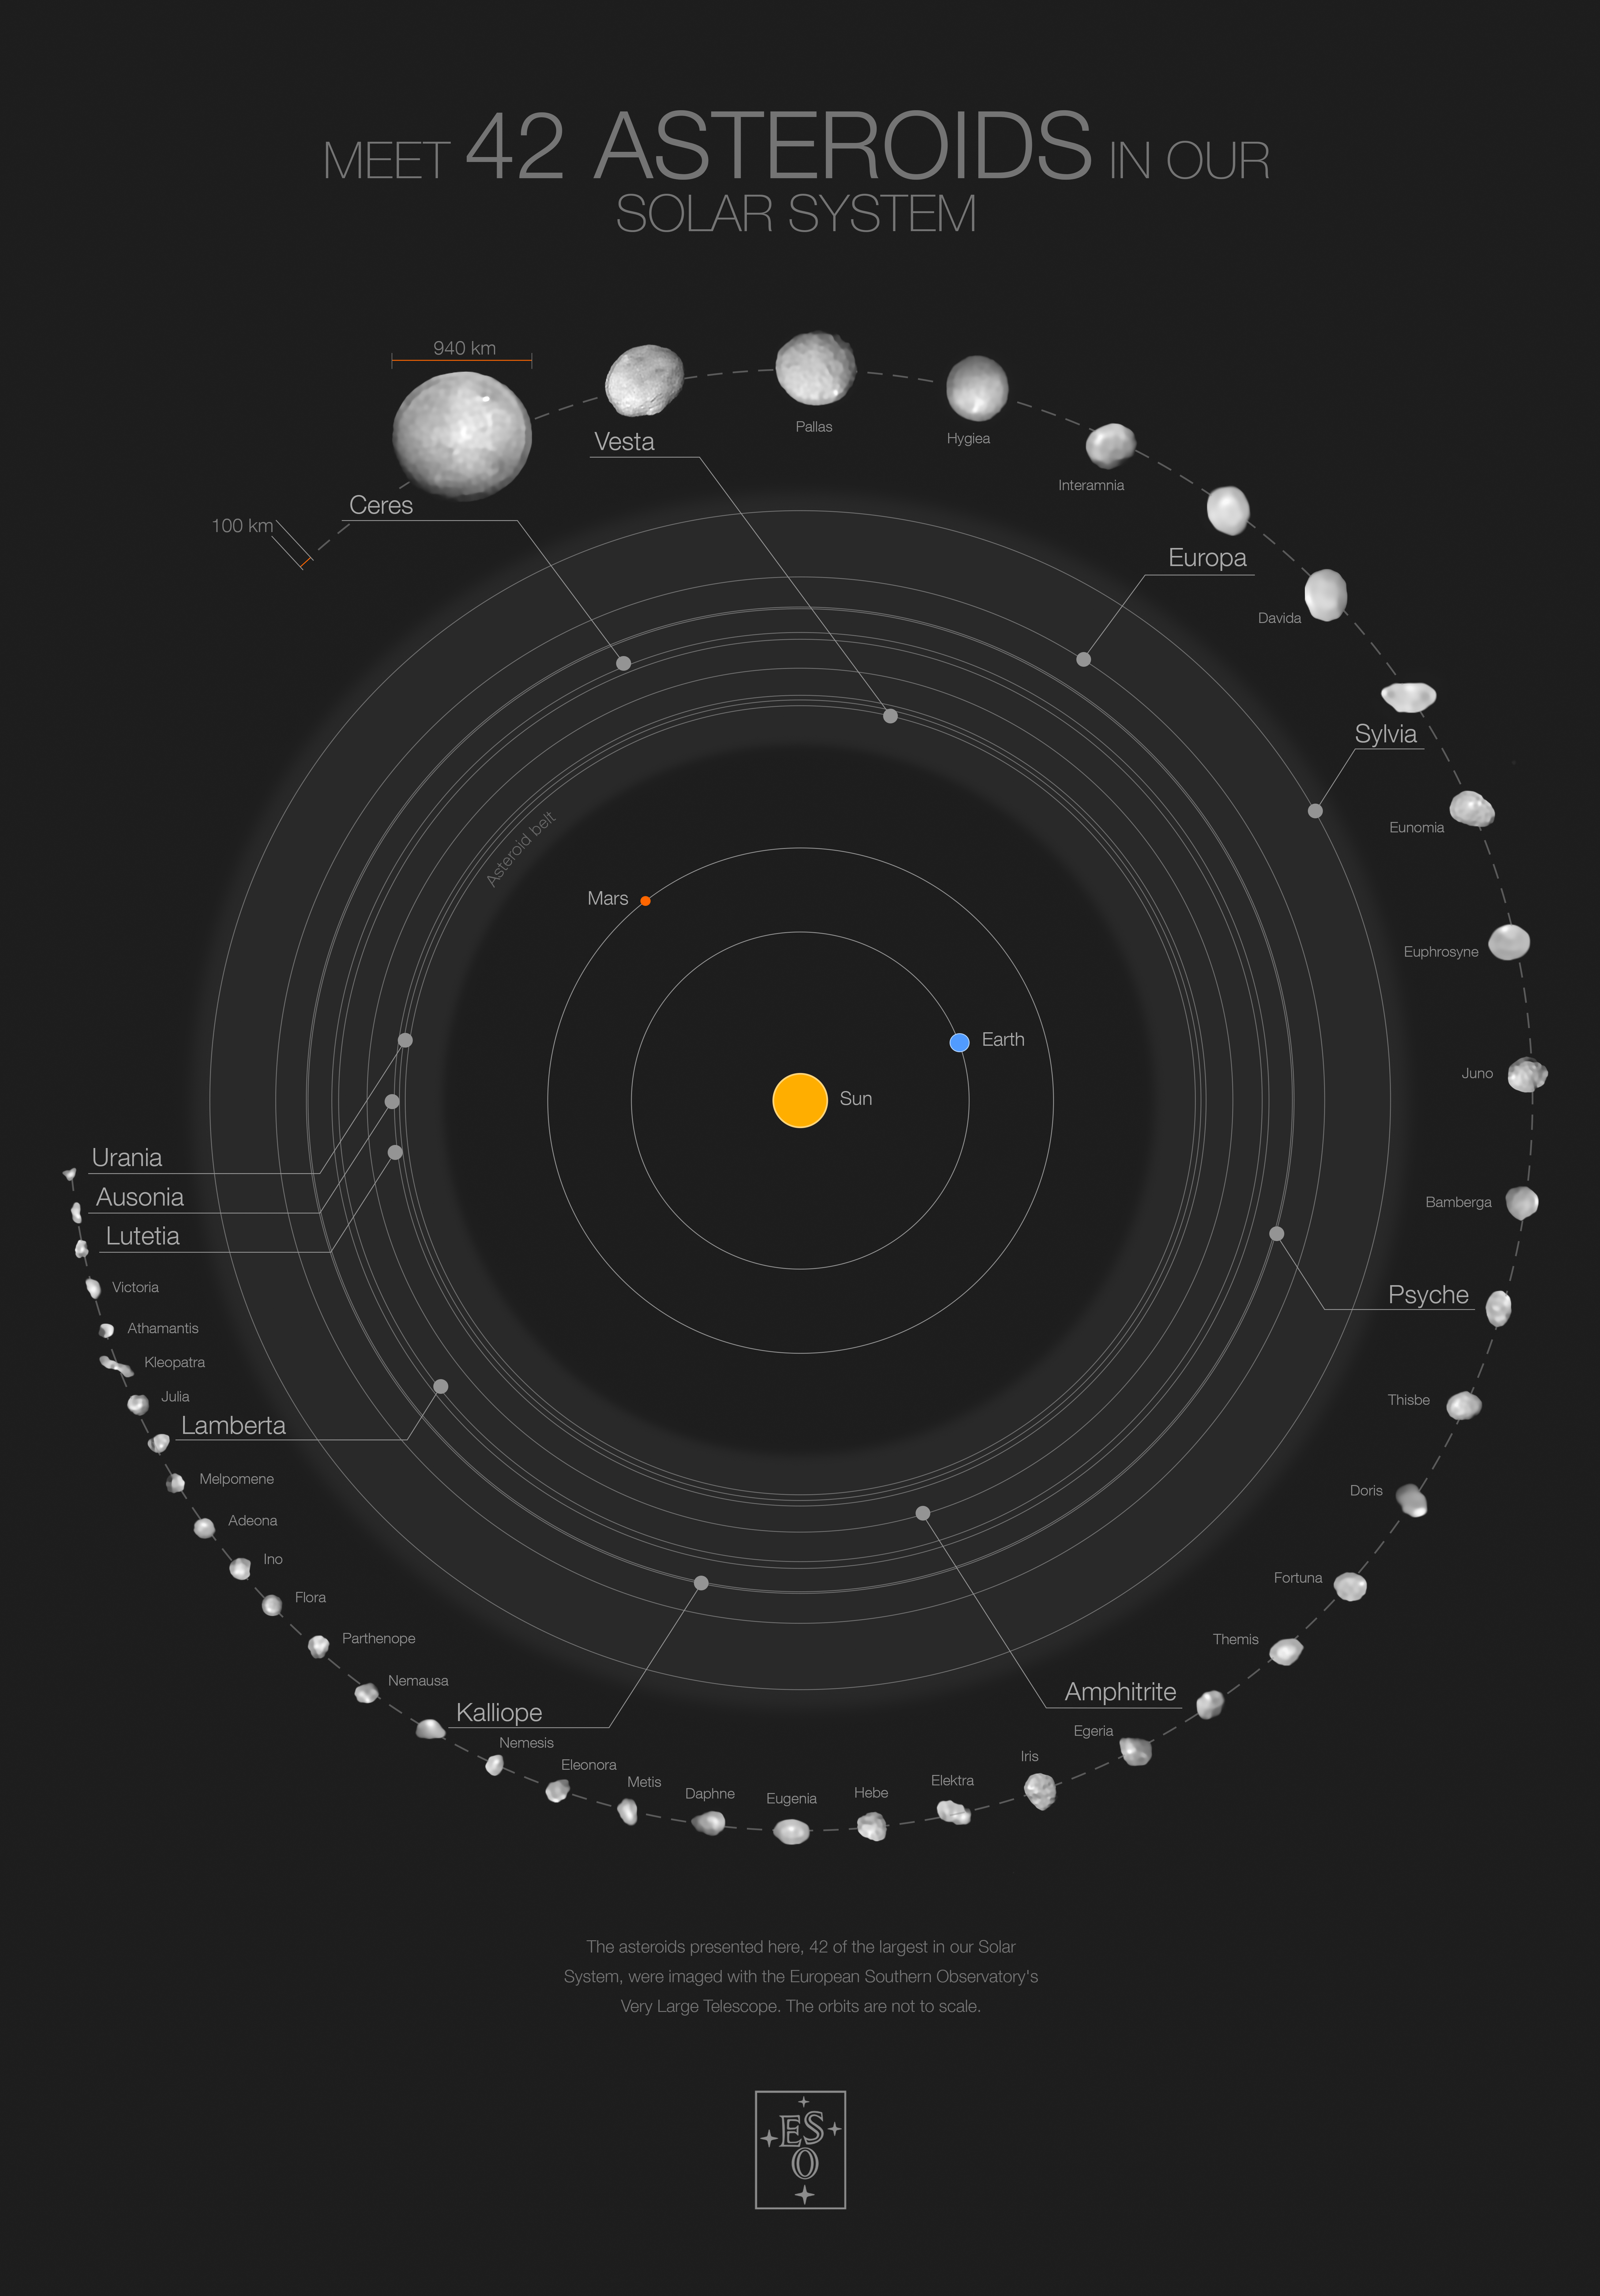

Poster of 42 asteroids in our Solar System and their orbits (black background)

This poster shows 42 of the largest objects in the asteroid belt, located between Mars and Jupiter (orbits not to scale). The images in the outermost circle of this infographic have been captured with the Spectro-Polarimetric High-contrast Exoplanet REsearch (SPHERE) instrument on ESO’s Very Large Telescope. The asteroid sample features 39 objects larger than 100 kilometres in diameter, including 20 larger than 200 kilometres. The poster highlights a few of the objects, including Ceres (the largest asteroid in the belt), Urania (the smallest one imaged), Kalliope (the densest imaged) and Lutetia, which was visited by the European Space Agency’s Rosetta mission.

You can buy the blue version of this poster on the ESOshop.

Credit: ESO/M. Kornmesser/Vernazza et al./MISTRAL algorithm (ONERA/CNRS)